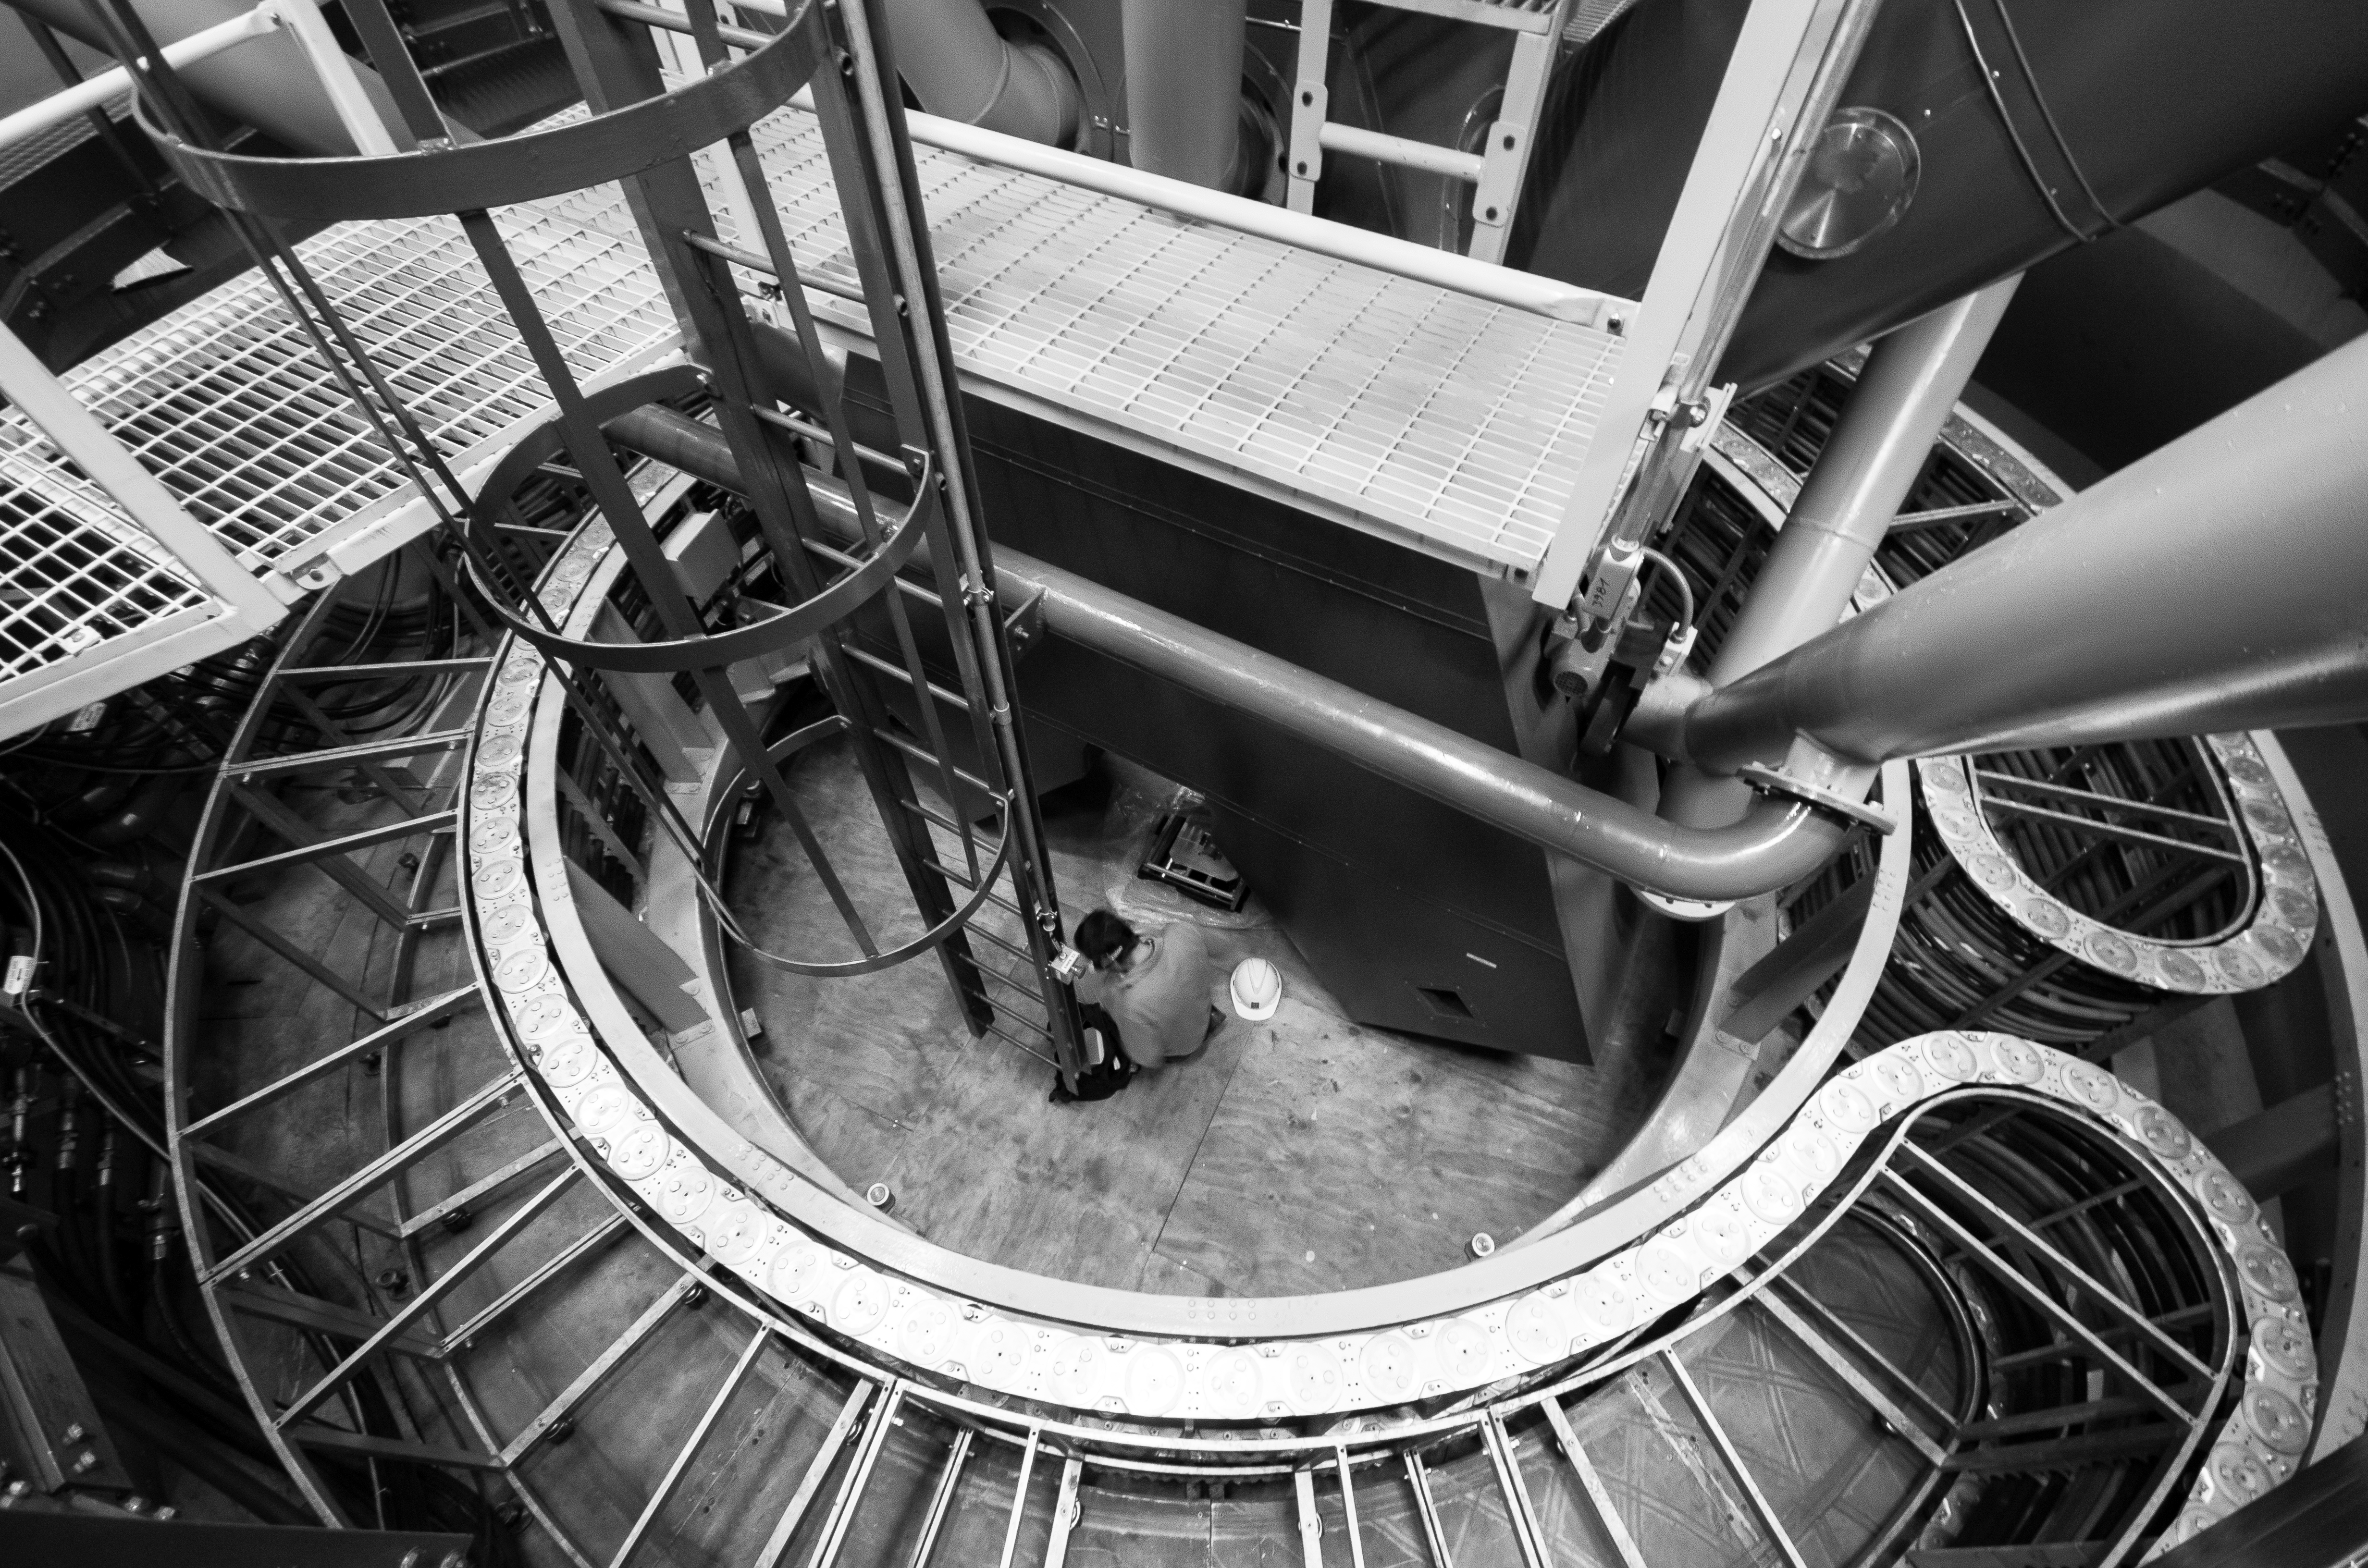

Modern technology

What looks like the inside of a science fiction spaceship or the engine room of a submarine, is indeed the inside of one of ESO's observatories. ESO uses the most advanced technologies for its telescopes and is constantly improving its facilities.

Credit: N. Blind/ESO